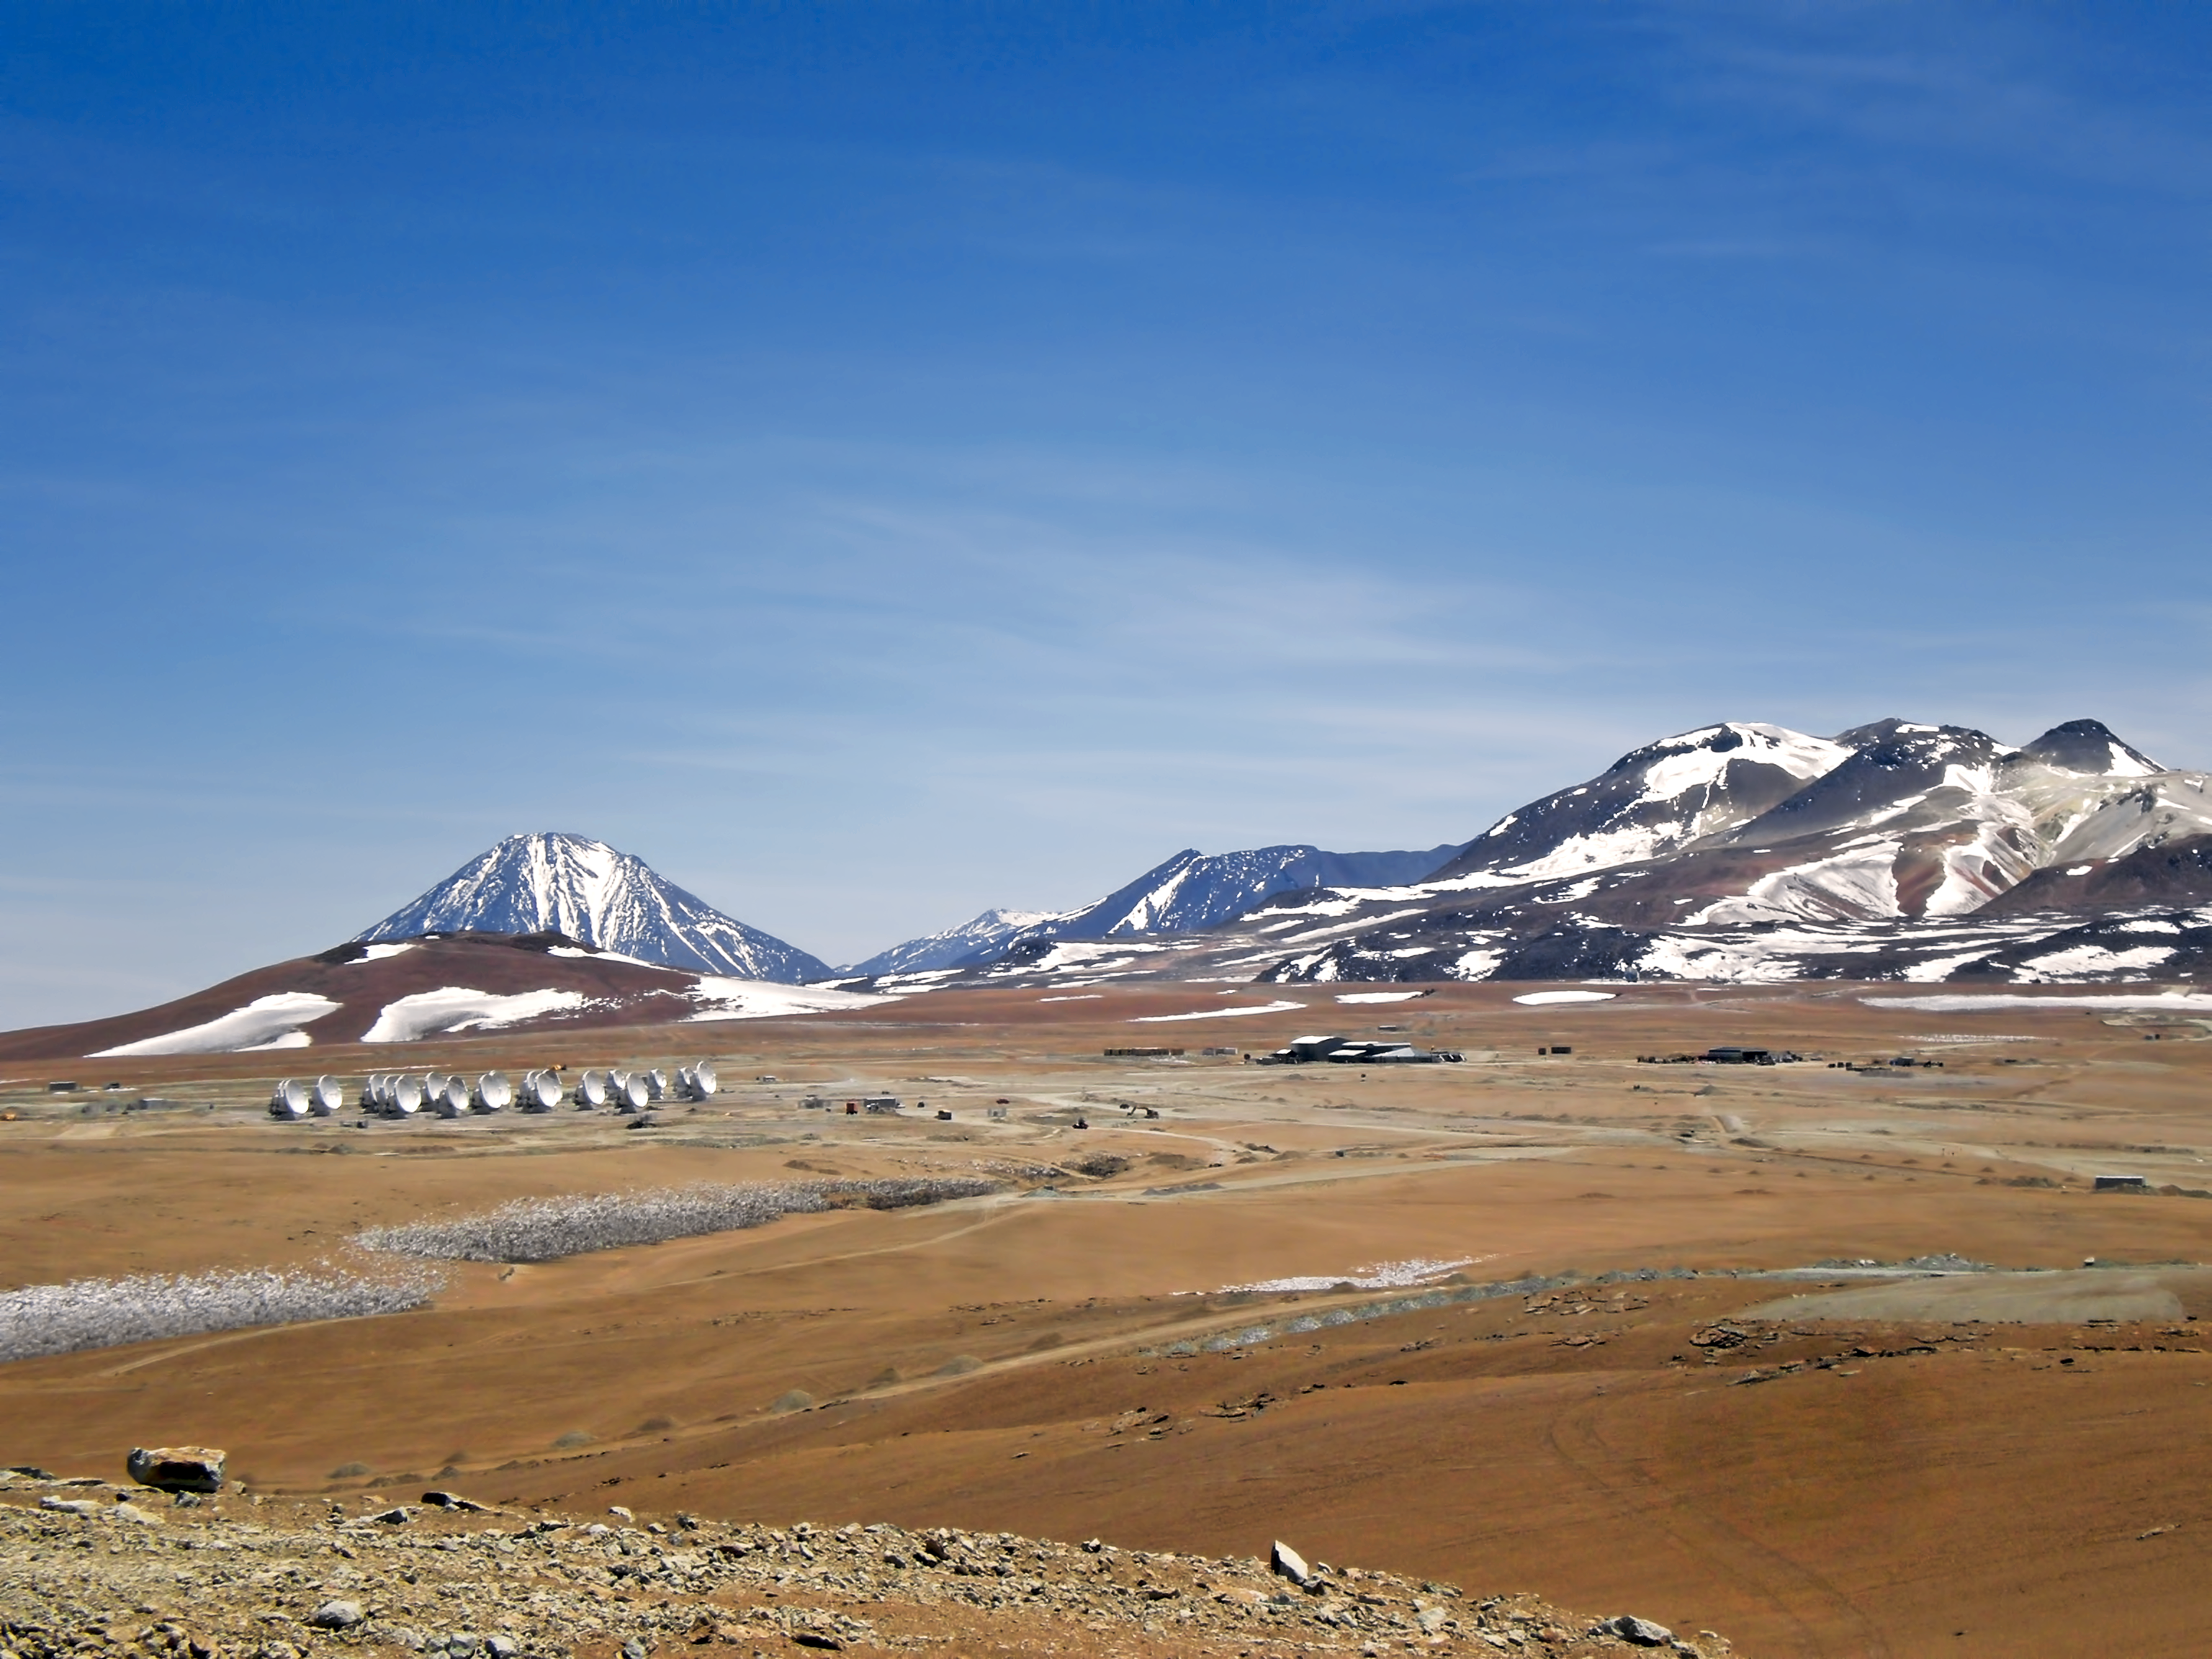

ALMA antennas on the Chajnantor plateau

Impressive scenery of the ALMA antennas on the Chajnantor Plateau, at an altitude of 5000 m. The antennas are designed to withstand the harsh conditions at the high site, where the extremely dry and rarefied air is ideal for ALMA’s observations of the universe at millimetre- and submillimetre-wavelengths.

Credit: ESO